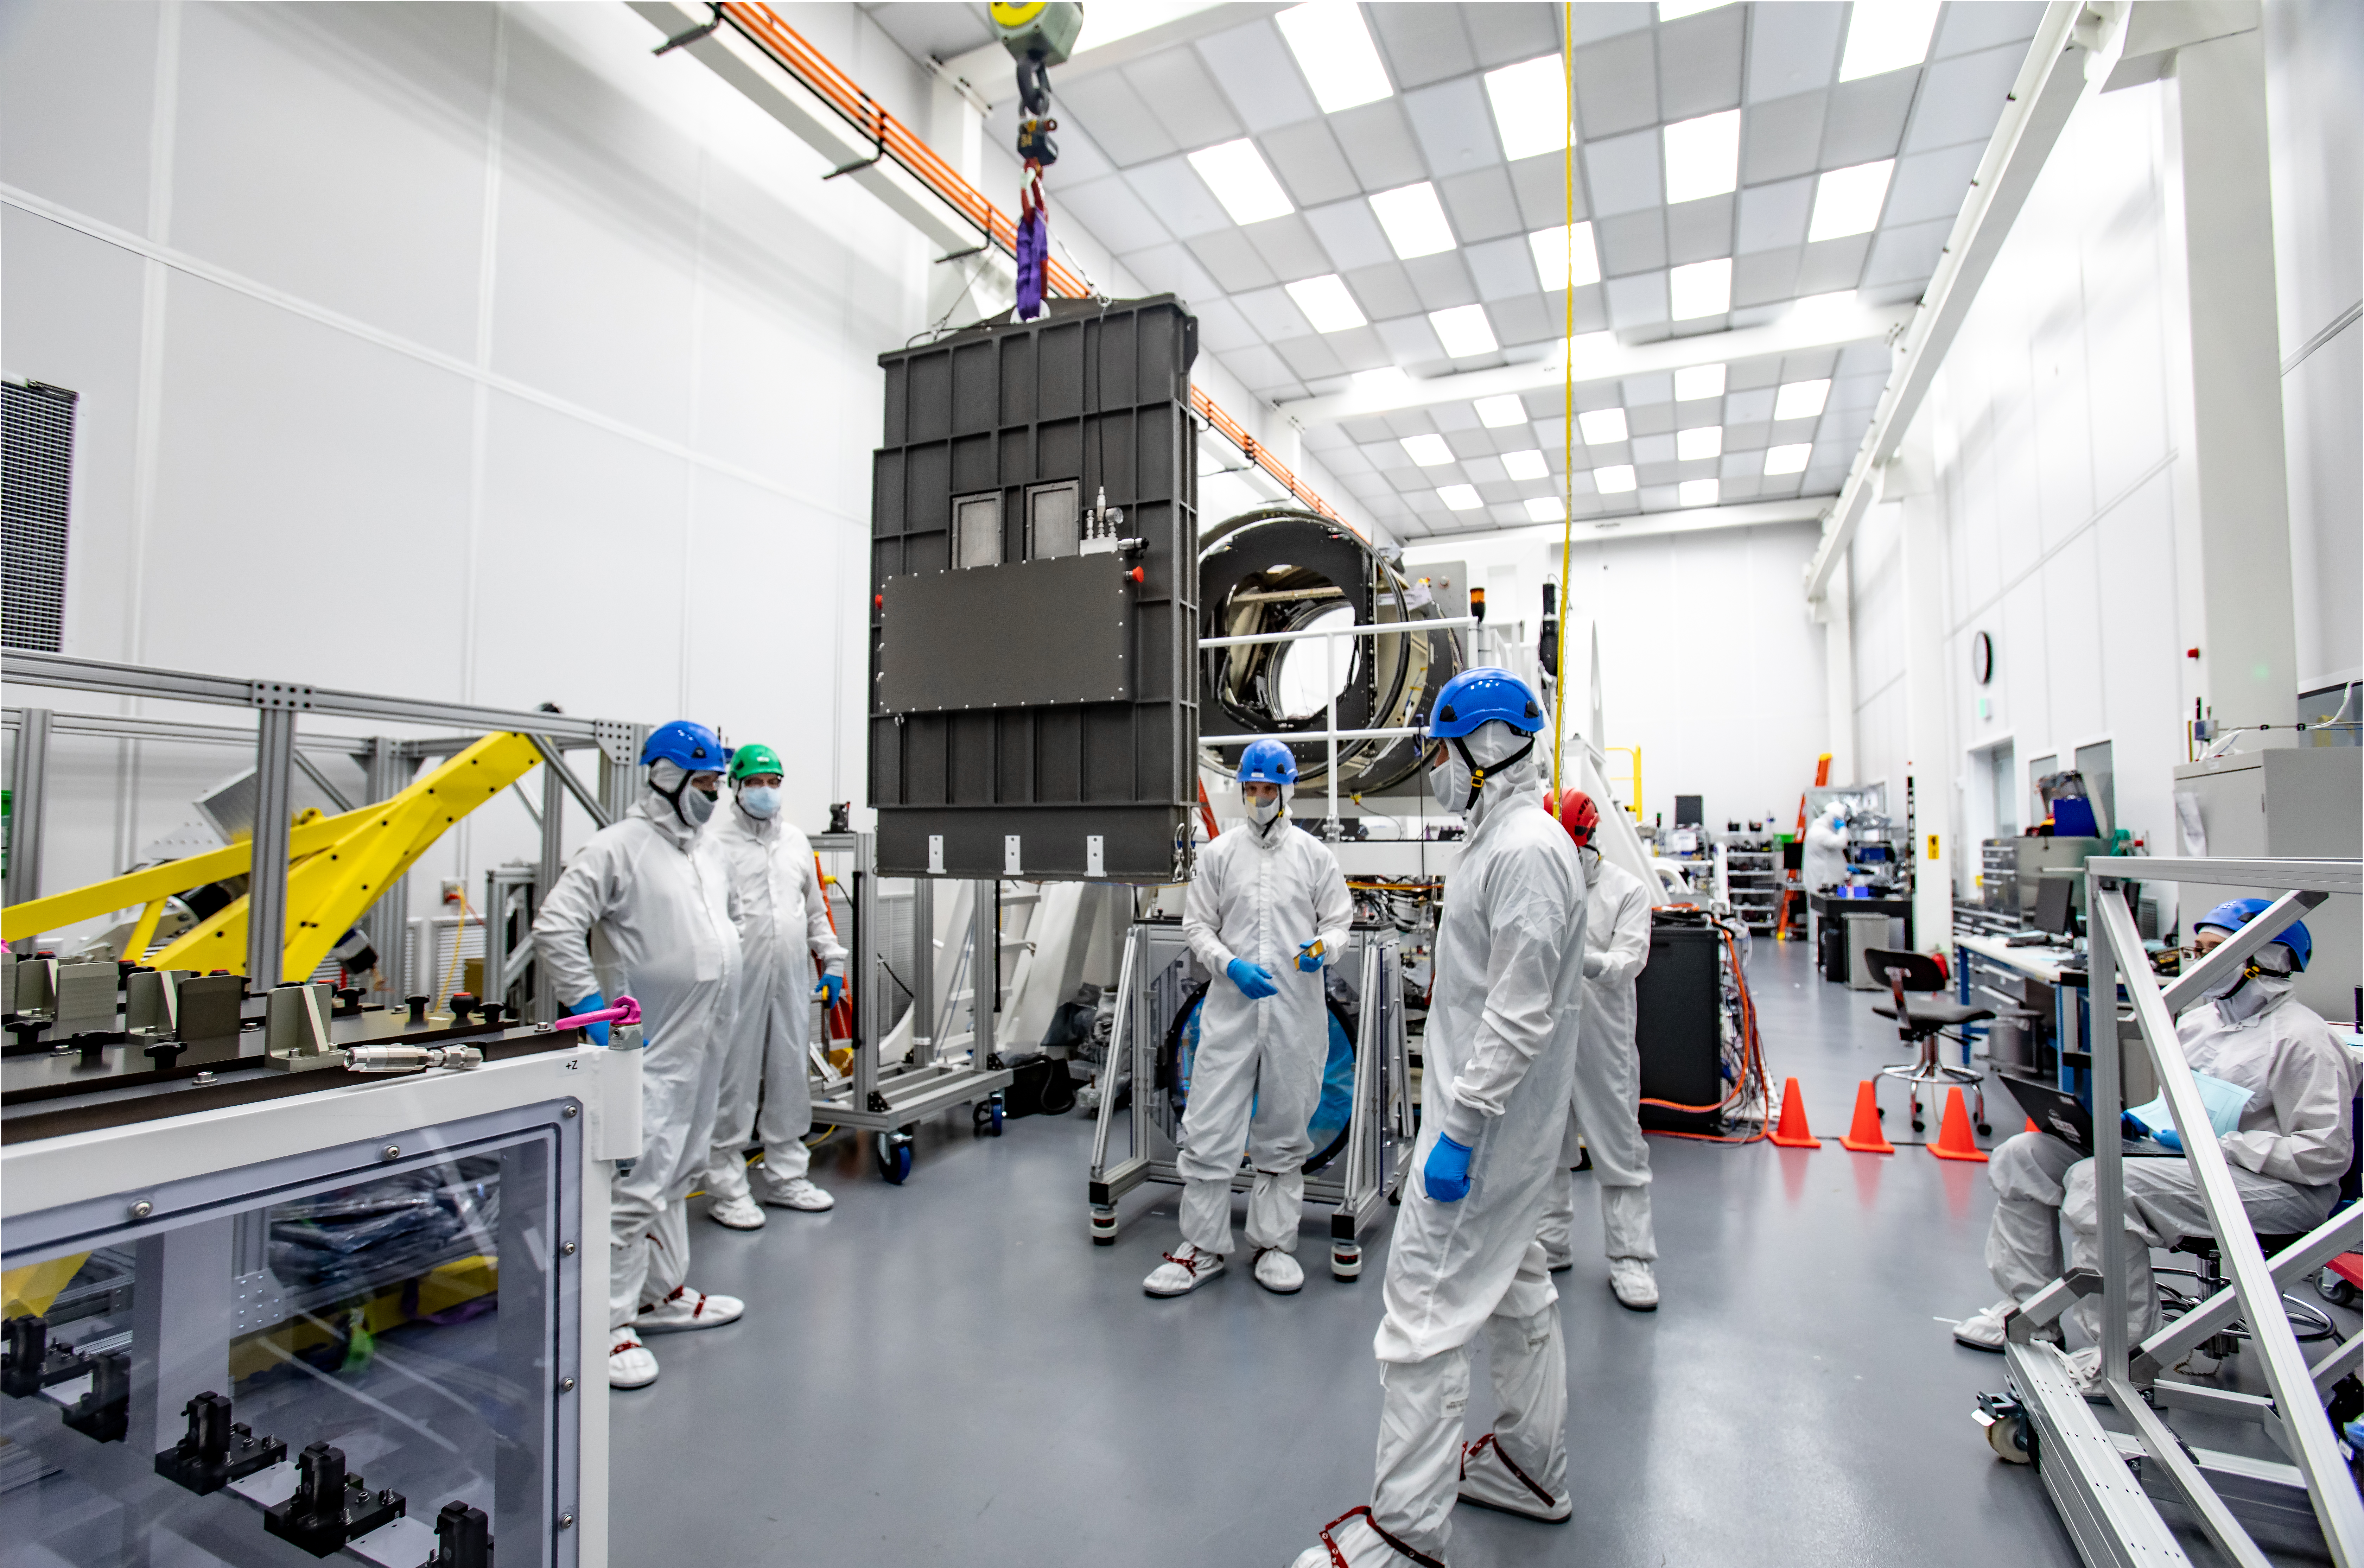

LSST R-Band Optical Filter

LSST engineers carefully unpack, examine, test and store the first of six optic filters that will be installed in the camera later this year.

Credit: Jacqueline Ramseyer Orrell/SLAC National Accelerator Laboratory